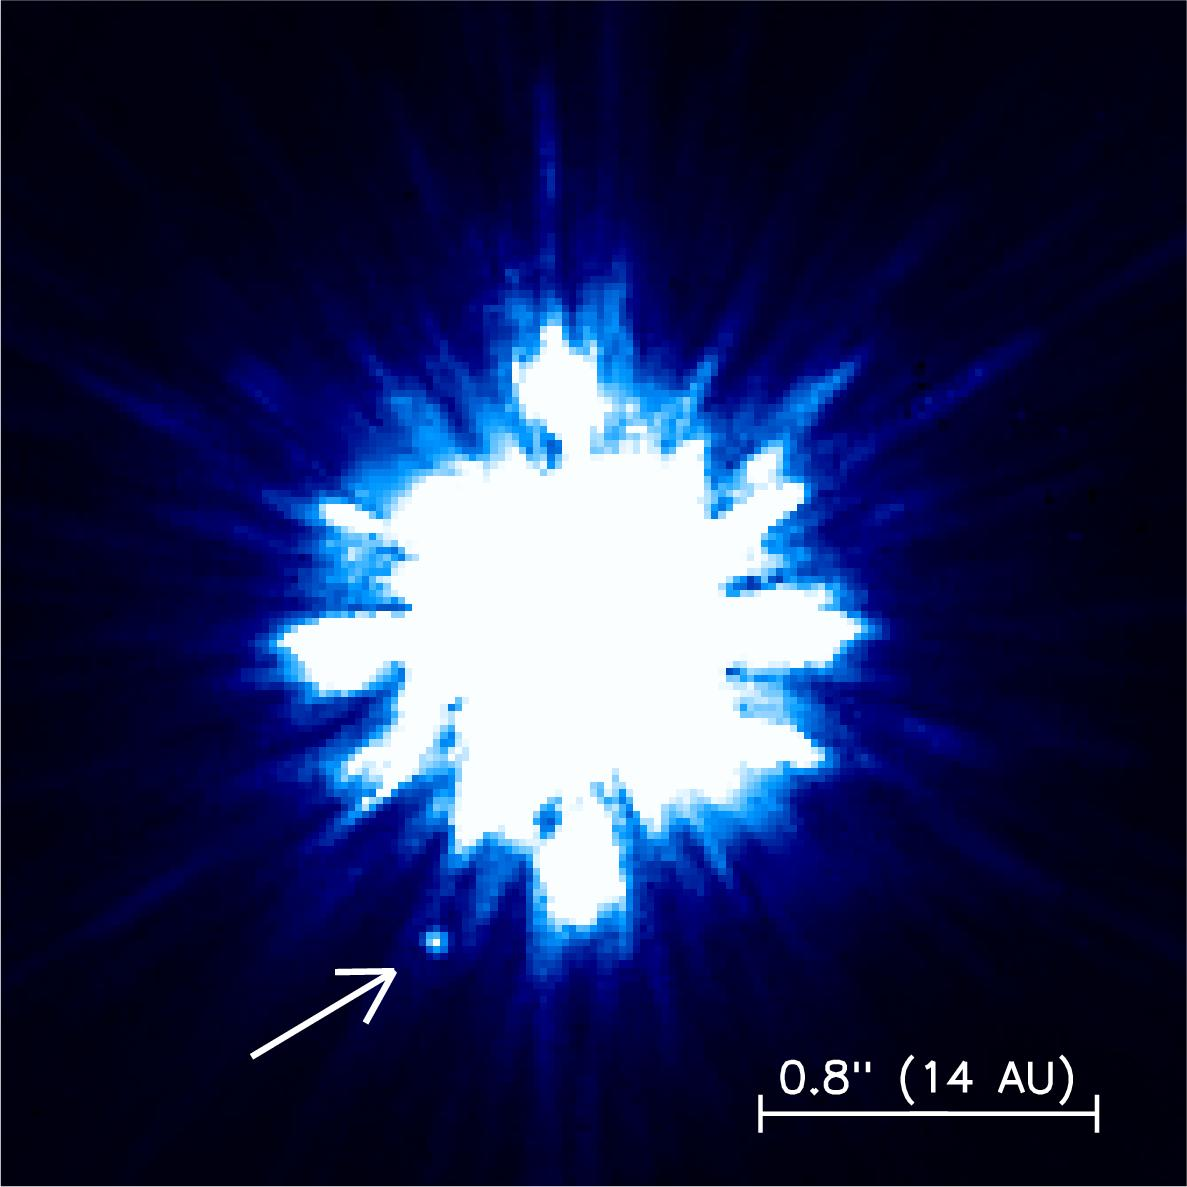

Keck adaptive optics image of 15 Sge and its companion

Keck adaptive optics image of 15 Sge and its companion, also obtained in the near-infrared. The arrow points to the companion, seen as a close point source. (The streaks of light around the primary star are image artifacts produced by the telescope.) Orientation and size are the same as the above Gemini image.

Credit: International Gemini Observatory/NOIRLab/NSF/AURA/W. M. Keck Observatory/University of Hawaii Institute for Astronomy/Michael Liu